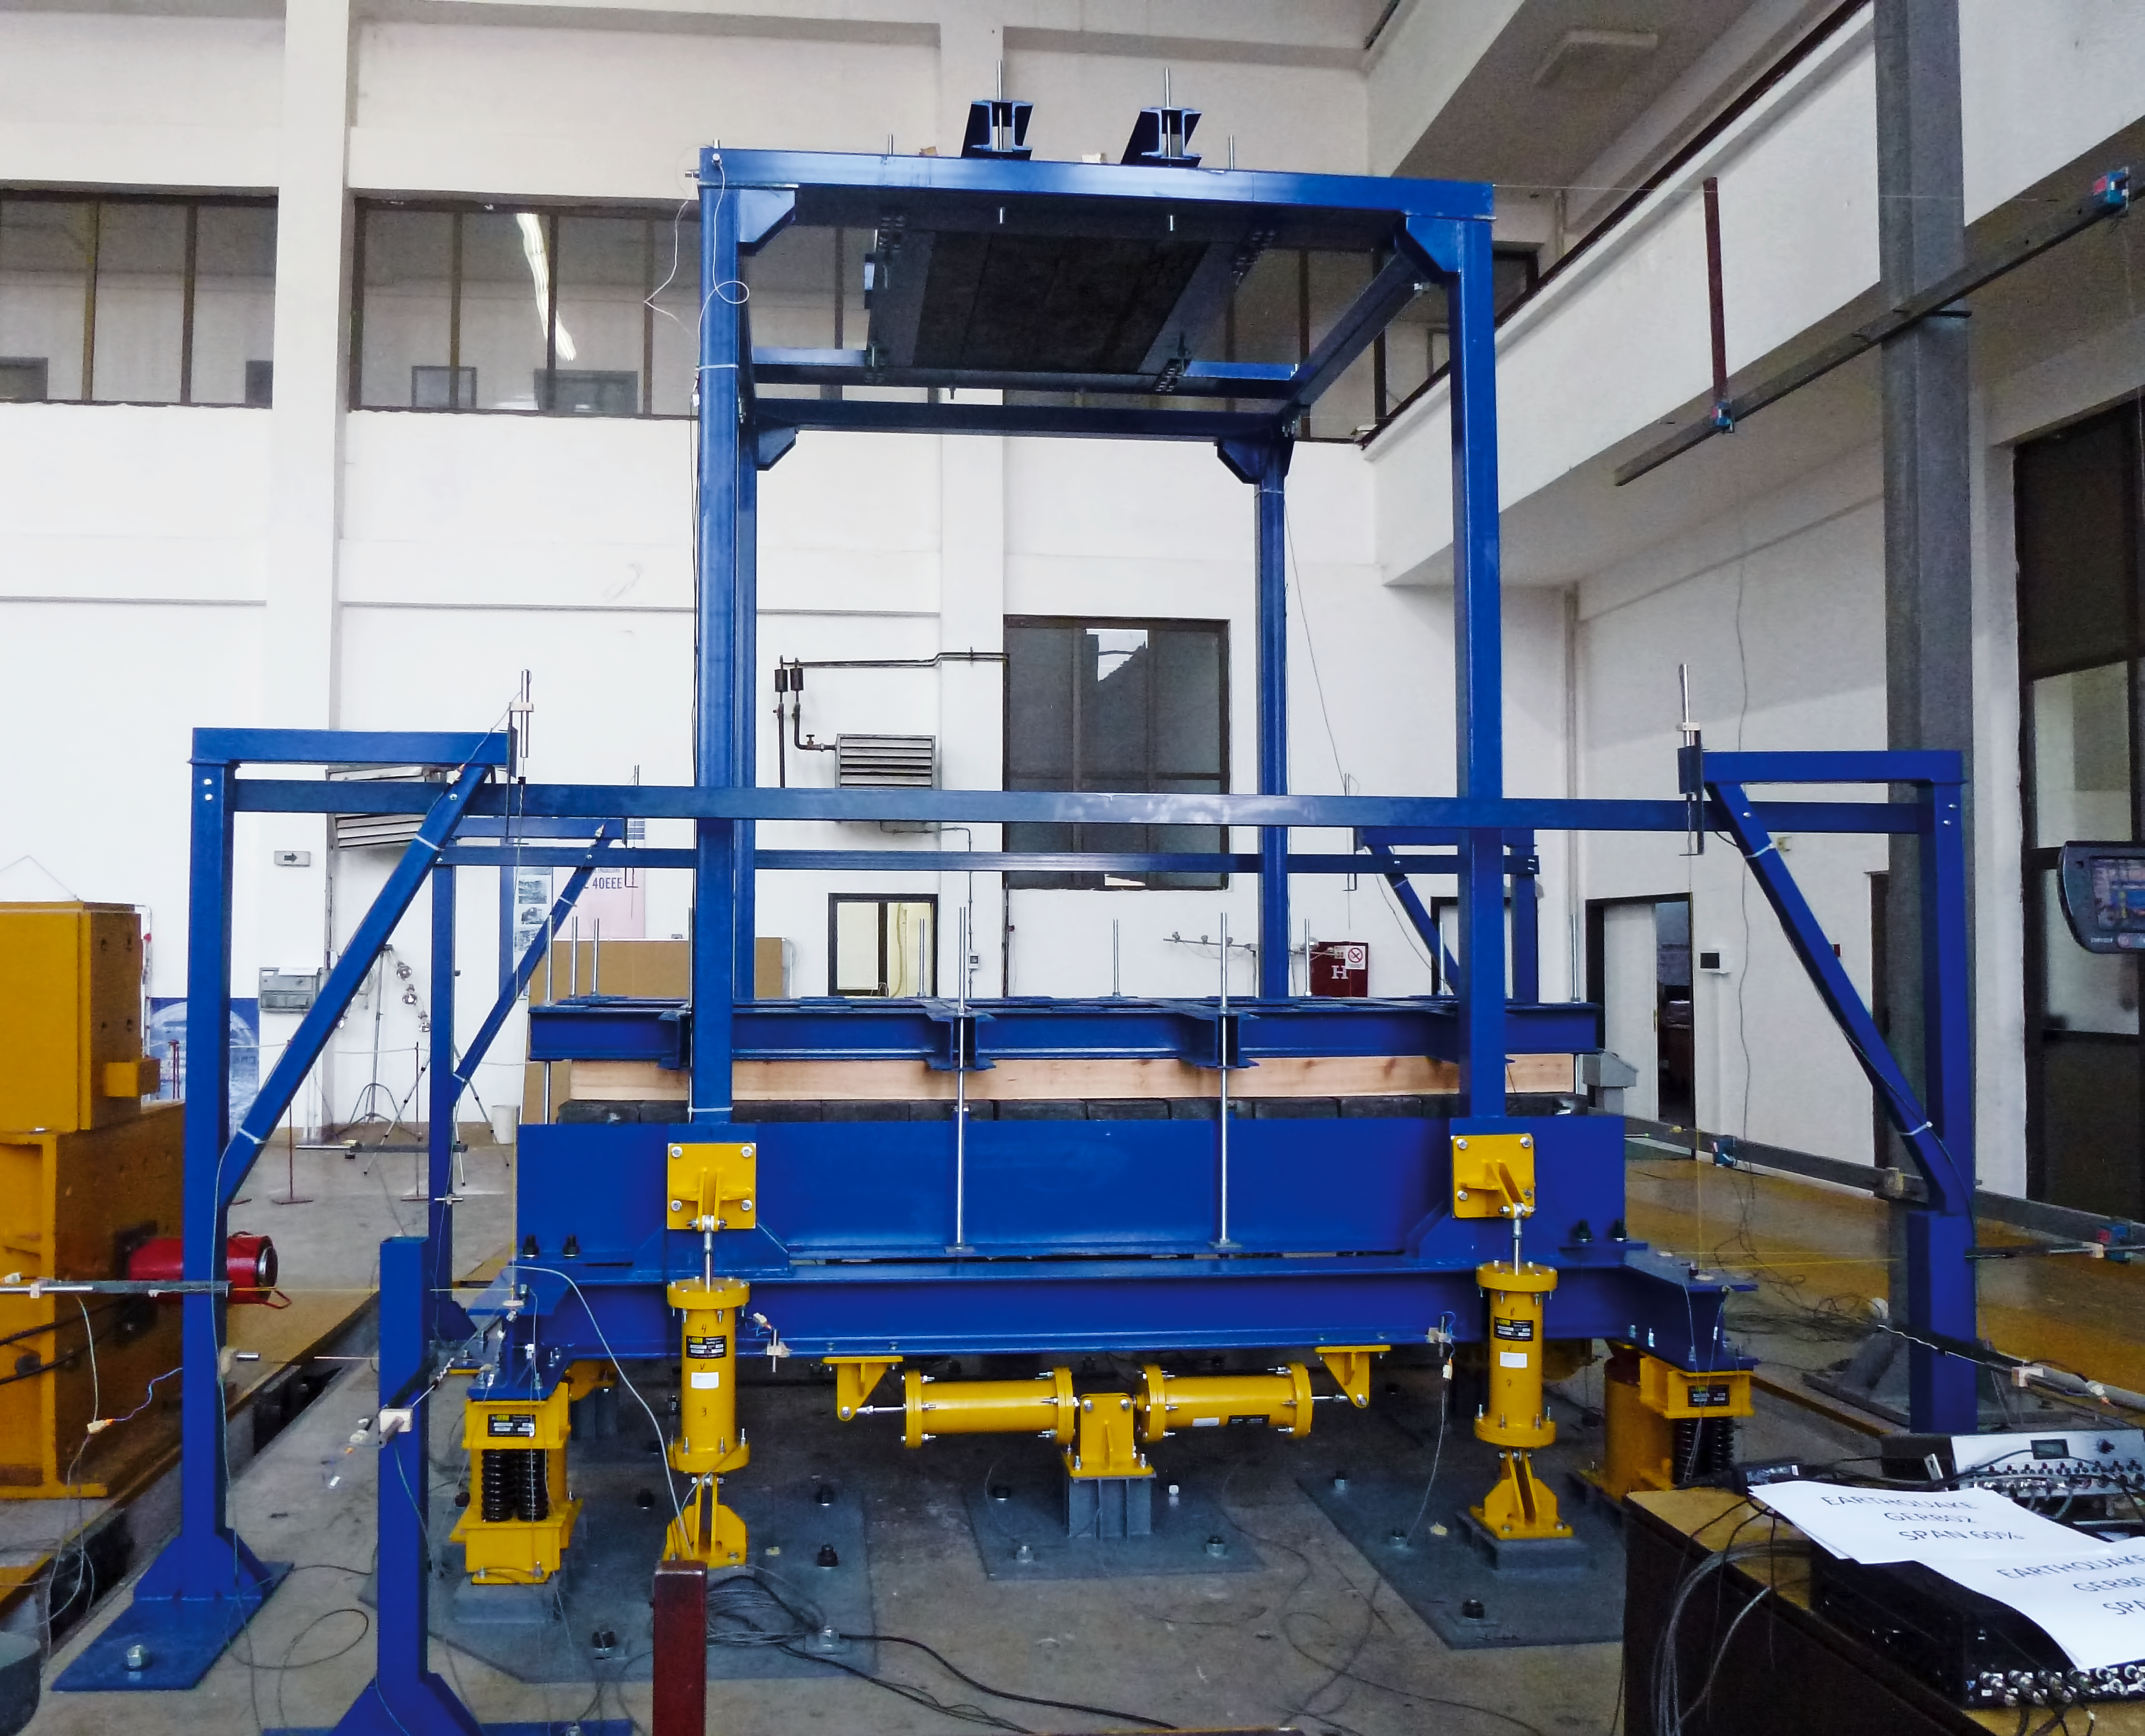

Earthquake proof!

The seismic isolation test bed at ESO's Garching test facility. Both the lateral and the vertical components of the earthquake acceleration are significantly diminished through this isolation device, offering protection to both dome and telescope on the ELT.

Credit: ESO